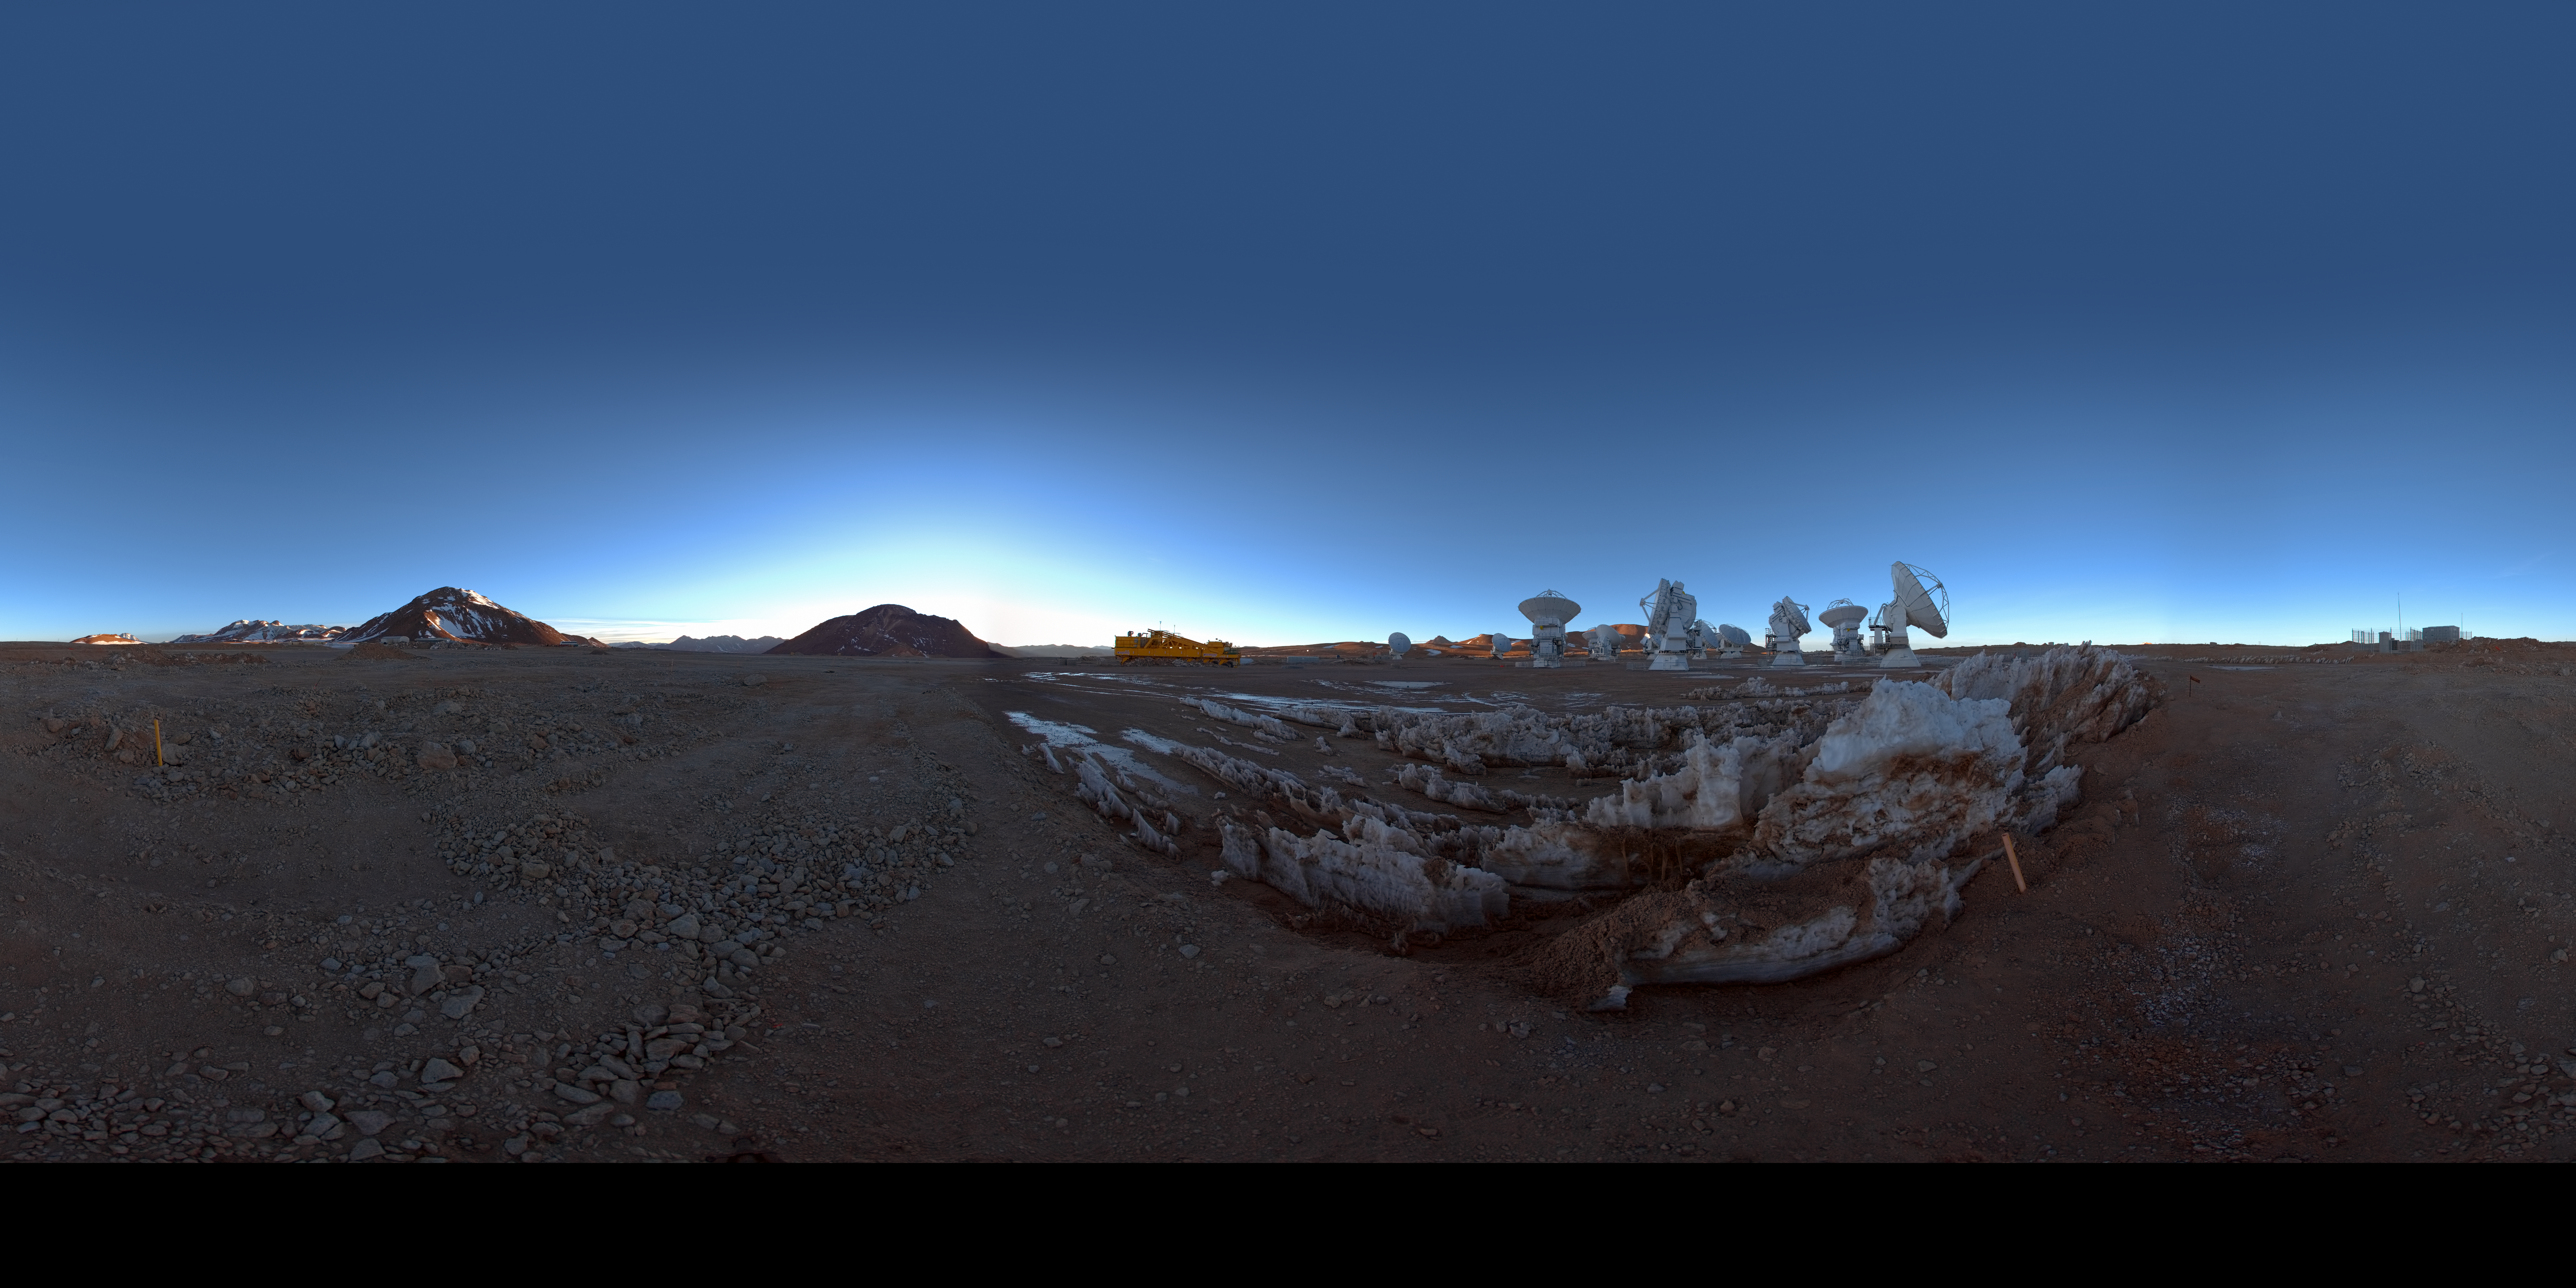

ACA at dawn

360 degree panorama view of the Atacama Compact Array (ACA) on the ALMA high site at an altitude of 5000 metres in northern Chile. The ACA, or Morita Array, is a subset of 16 closely separated antennas that will greatly improve ALMA’s ability to study celestial objects with a large angular size, such as molecular clouds and nearby galaxies. The antennas forming the Atacama Compact Array, four 12-metre antennas and twelve 7-metre antennas, were produced and delivered by Japan.

Credit: ESO